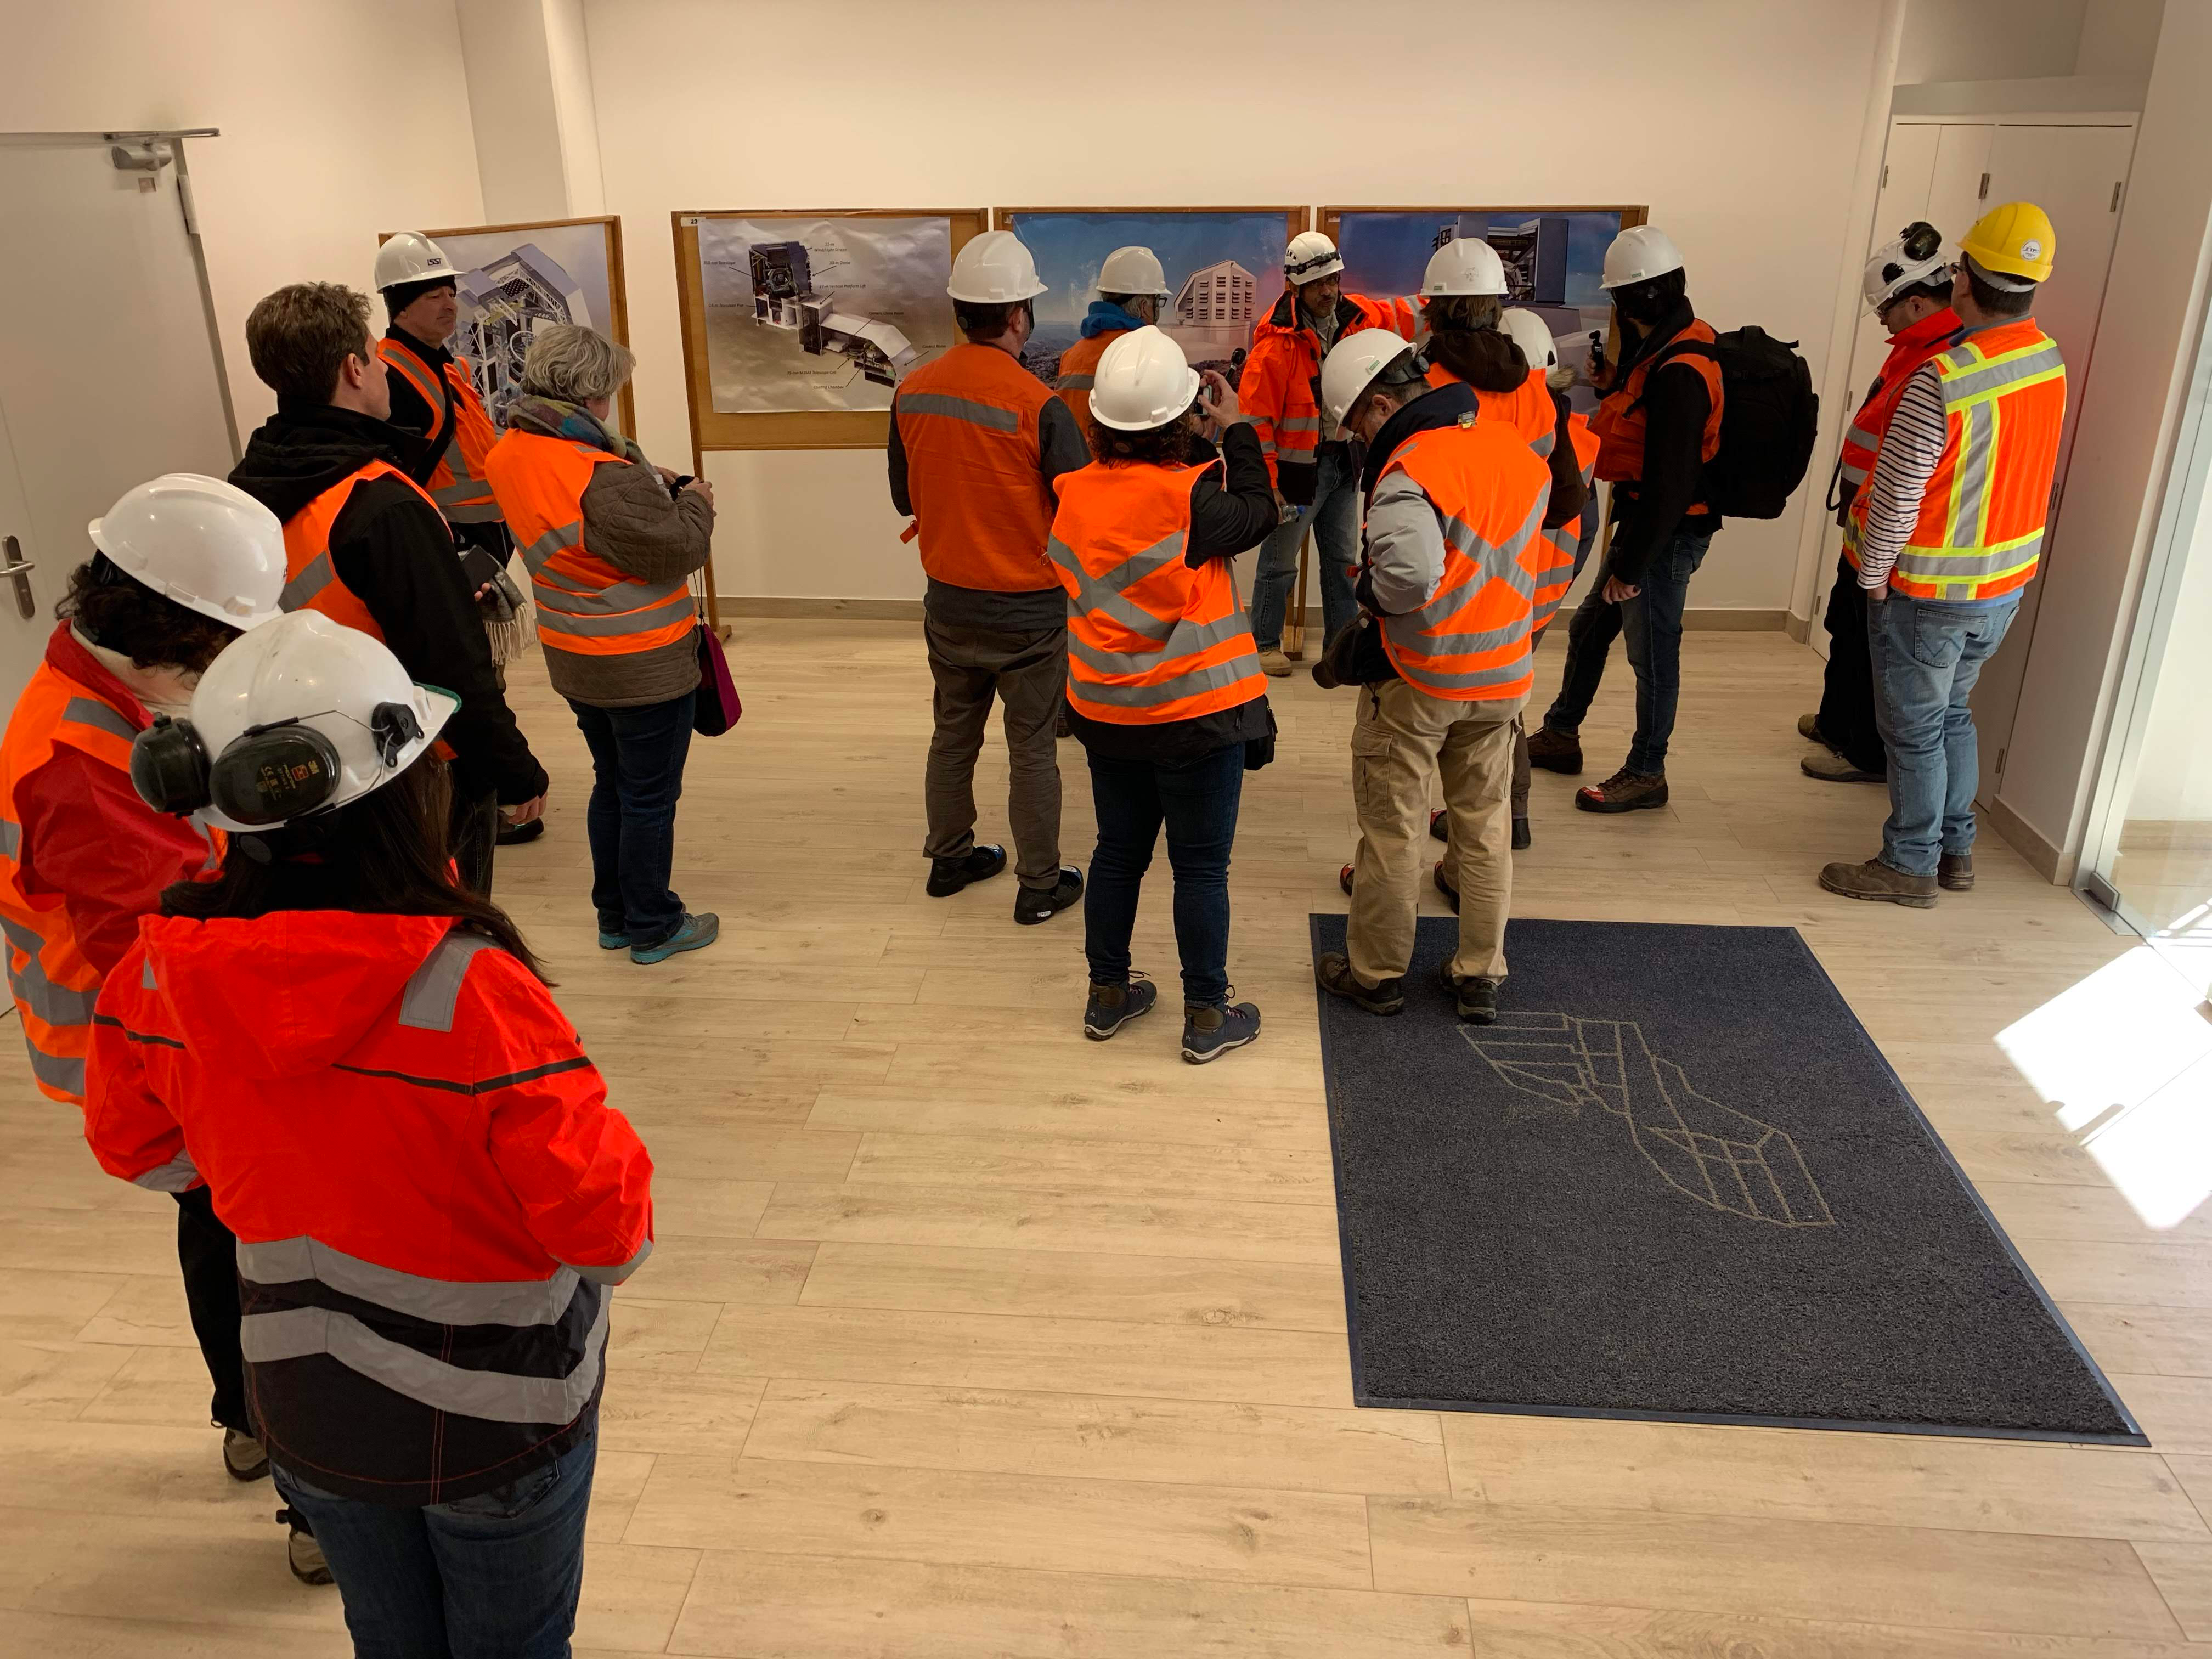

Eclipse Activities

A total solar eclipse was visible from Cerro Pachón on July 2, 2019. Although the LSST site, under construction, was not included as a viewing area, tours of LSST and a presentation by Claudia Araya, LSST EPO Chile Coordinator, were featured activities.

Credit: B Blum/NSF/AURA